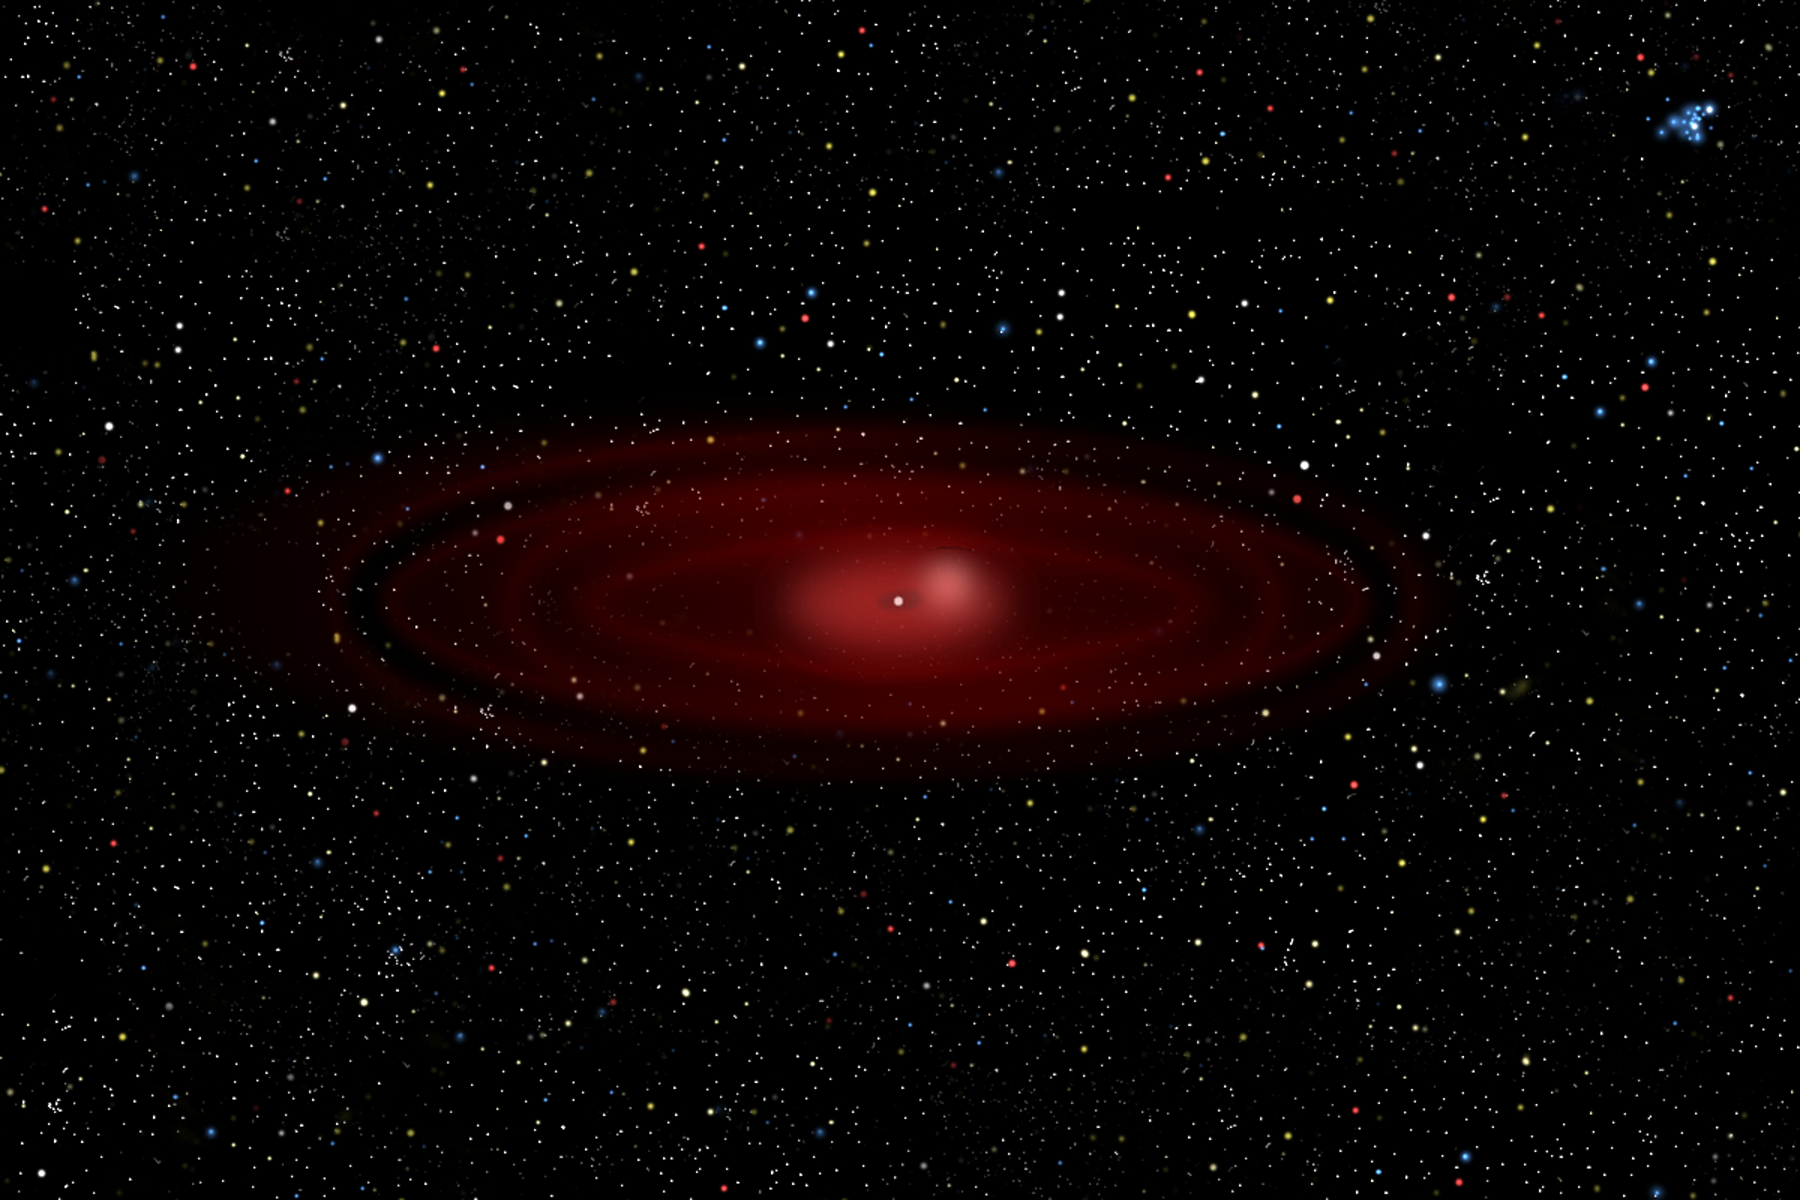

Dusting for Clues: Gemini Discovers Evidence for Colliding Bodies in Planet Forming Disk

Wide view illustration of Beta Pictoris showing bright area where collision is suspected.

Credit: Gemini Observatory/NSF/AURA/J. Lomberg